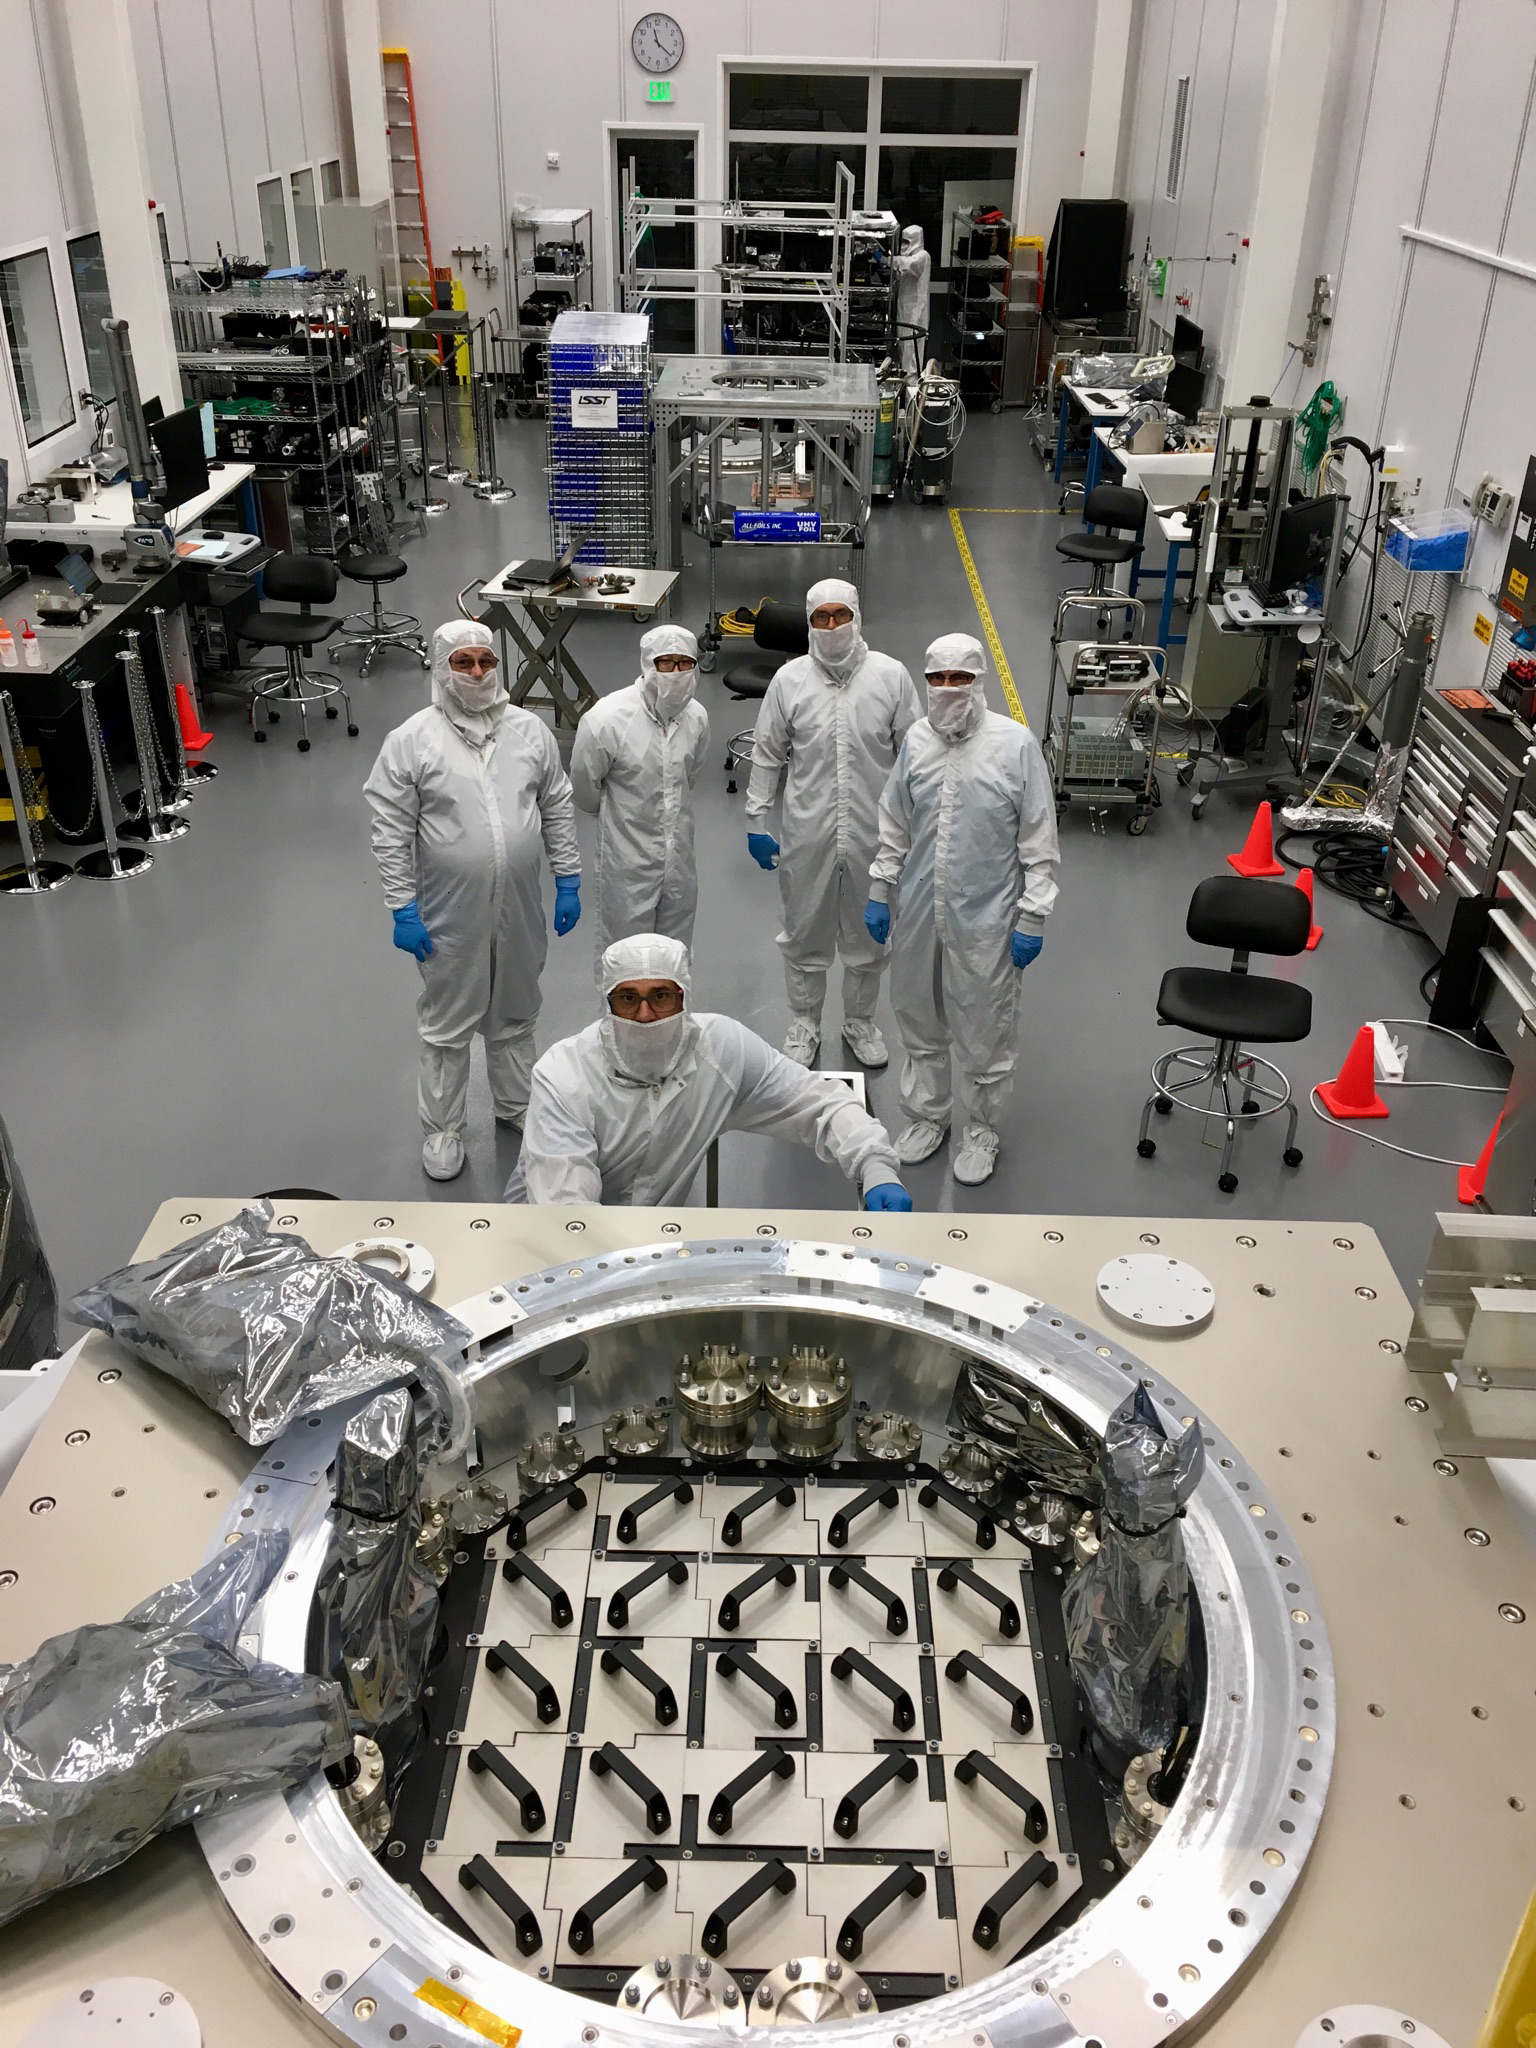

Cryostat on the BOT

The Camera Cryostat, which was recently completed, was successfully installed on the Bench for Optical Testing (BOT) at SLAC. This marks the transition to integration of the rafts with the Cryostat. In the next few months, the Camera team will complete the pump plate and vacuum system, practice raft integration with mechanical and engineering rafts, complete the Quad Box, and prepare for integration and testing of the refrigeration system.

Credit: NOIRLab/ Vera C. Rubin Observatory/ NSF/ AURA